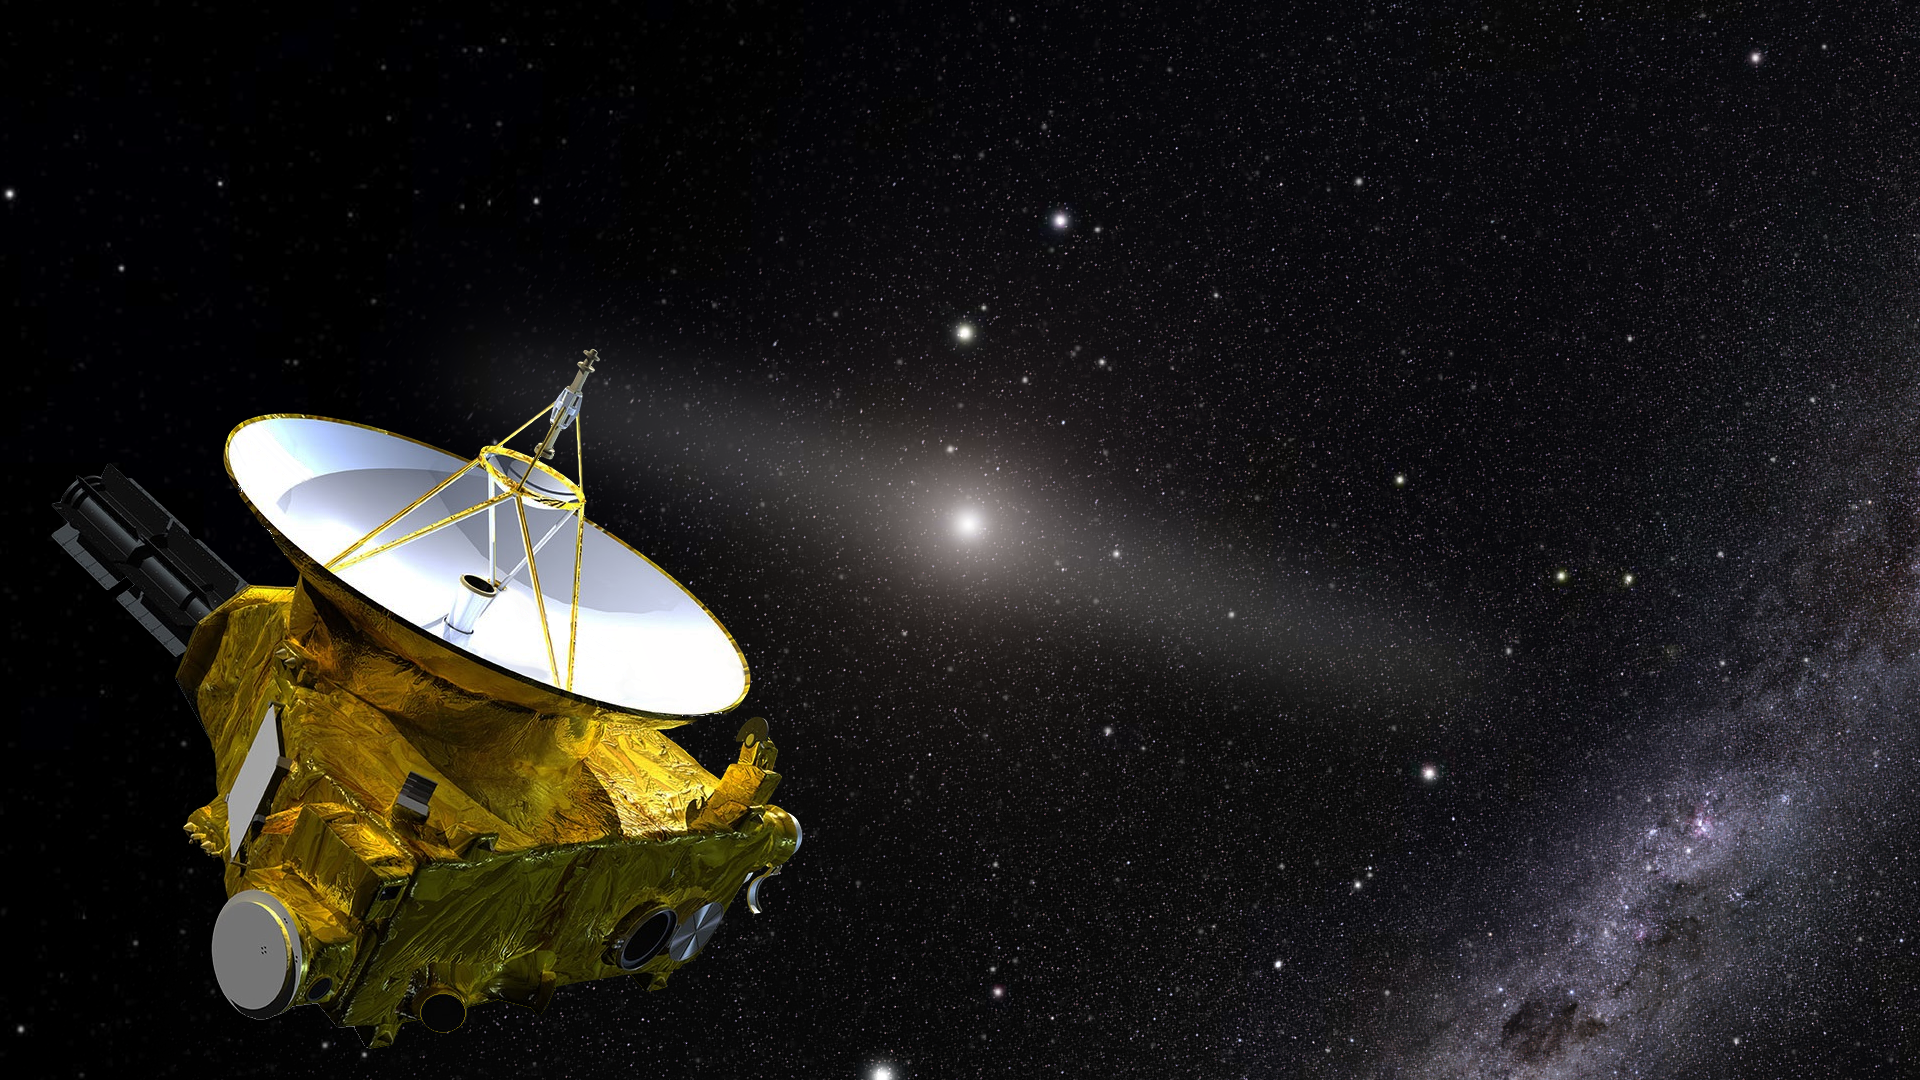

New Horizons

An artist’s impression of the New Horizons spacecraft, which is now in the outer reaches of the Solar System, more than 7 billion kilometers (4 billion miles) from Earth.

Credit: J. Olmsted (STScI)